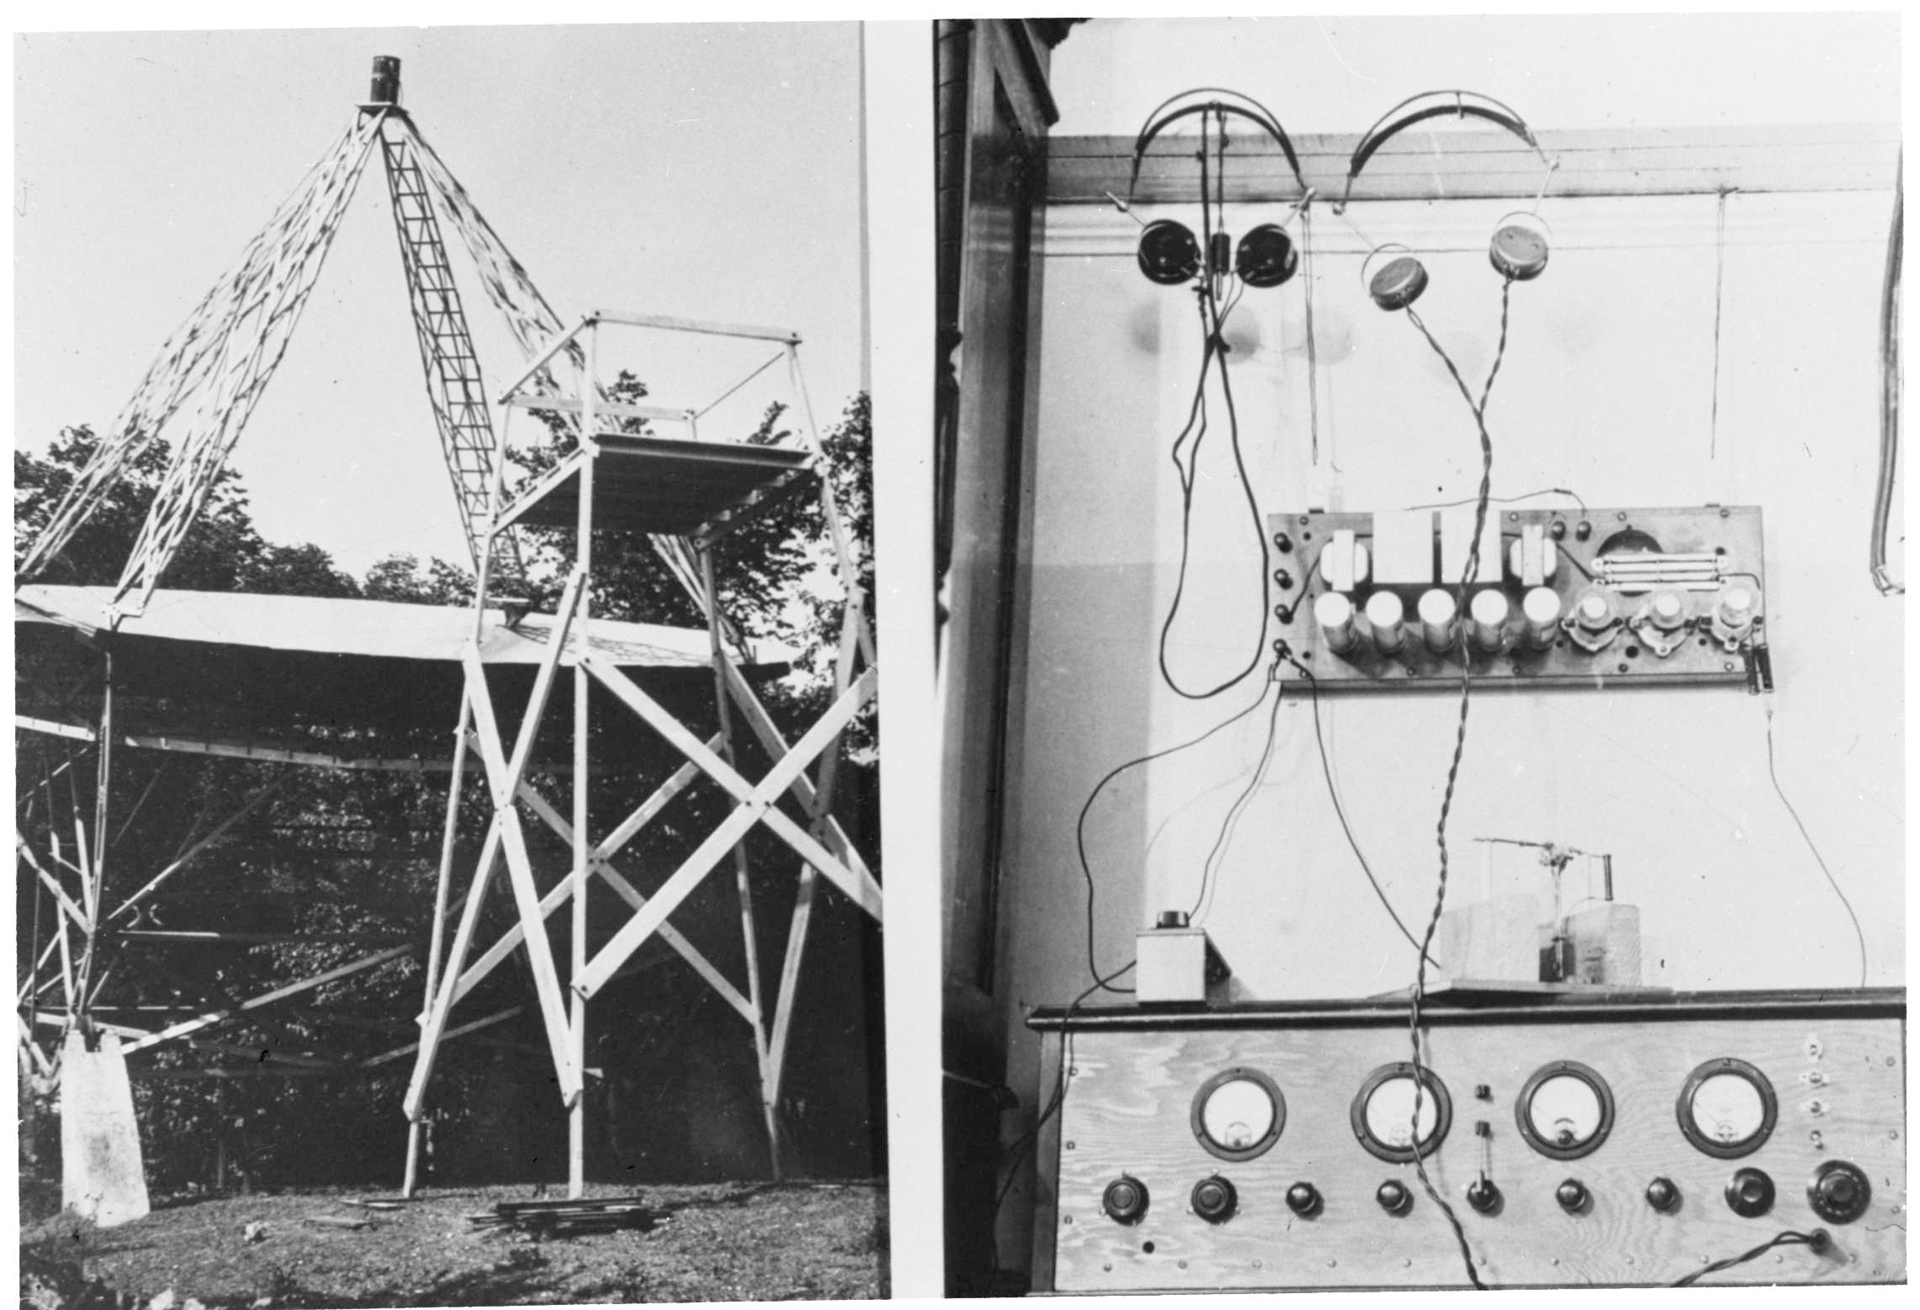

Grote Reber's Telescope Equipment

A side-by-side set of photos of radio astronomy pioneer Grote Reber's radio telescope and the control box for its receiver. The power supply is hanging on the wall. Reber used this system to map the structure of the Milky Way galaxy in radio waves. Reber donated the receiver to the NRAO in Green Bank where it is on exhibit in the Green Bank Science Center.

Credit: NRAO/AUI/NSF